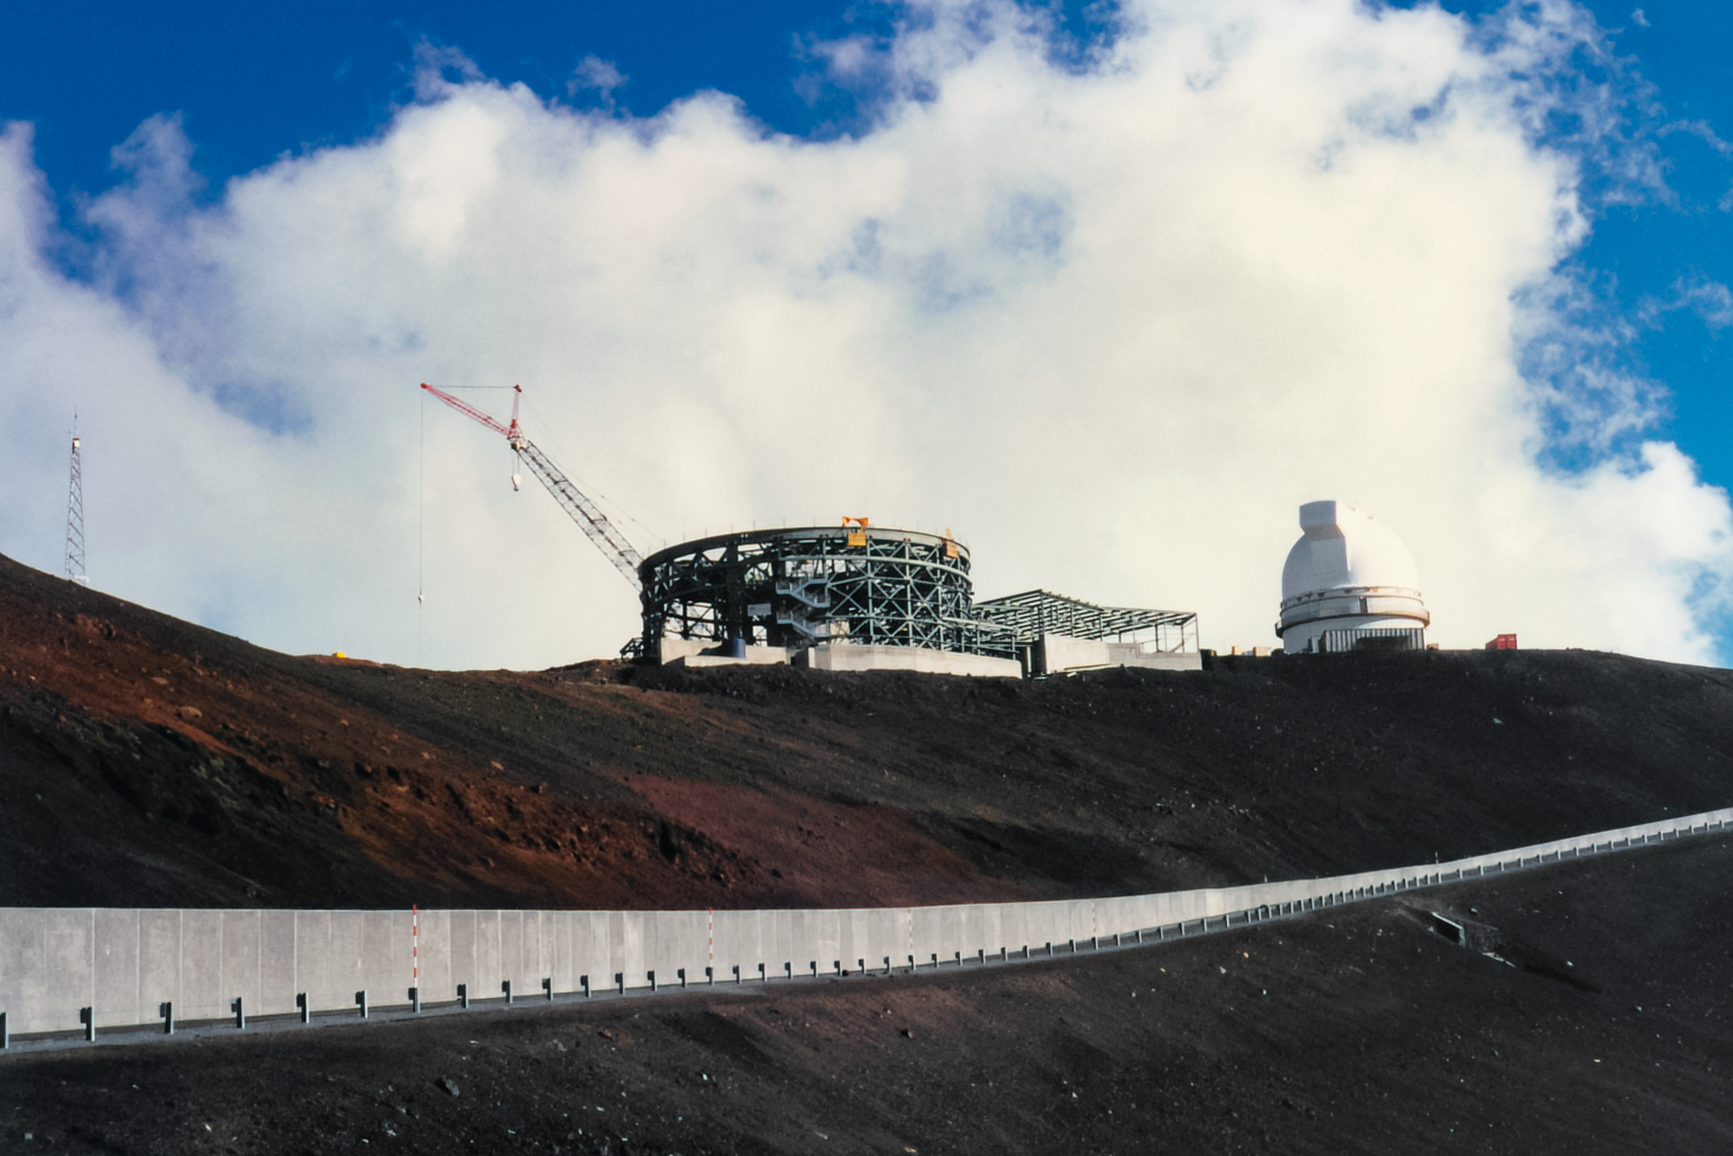

Gemini North Enclosure Steelwork

Construction on the Gemini North telescope in 1996, with the University of Hawai’i 2.2-meter Telescope in the background.

Credit: International Gemini Observatory/NOIRLab/NSF/AURA